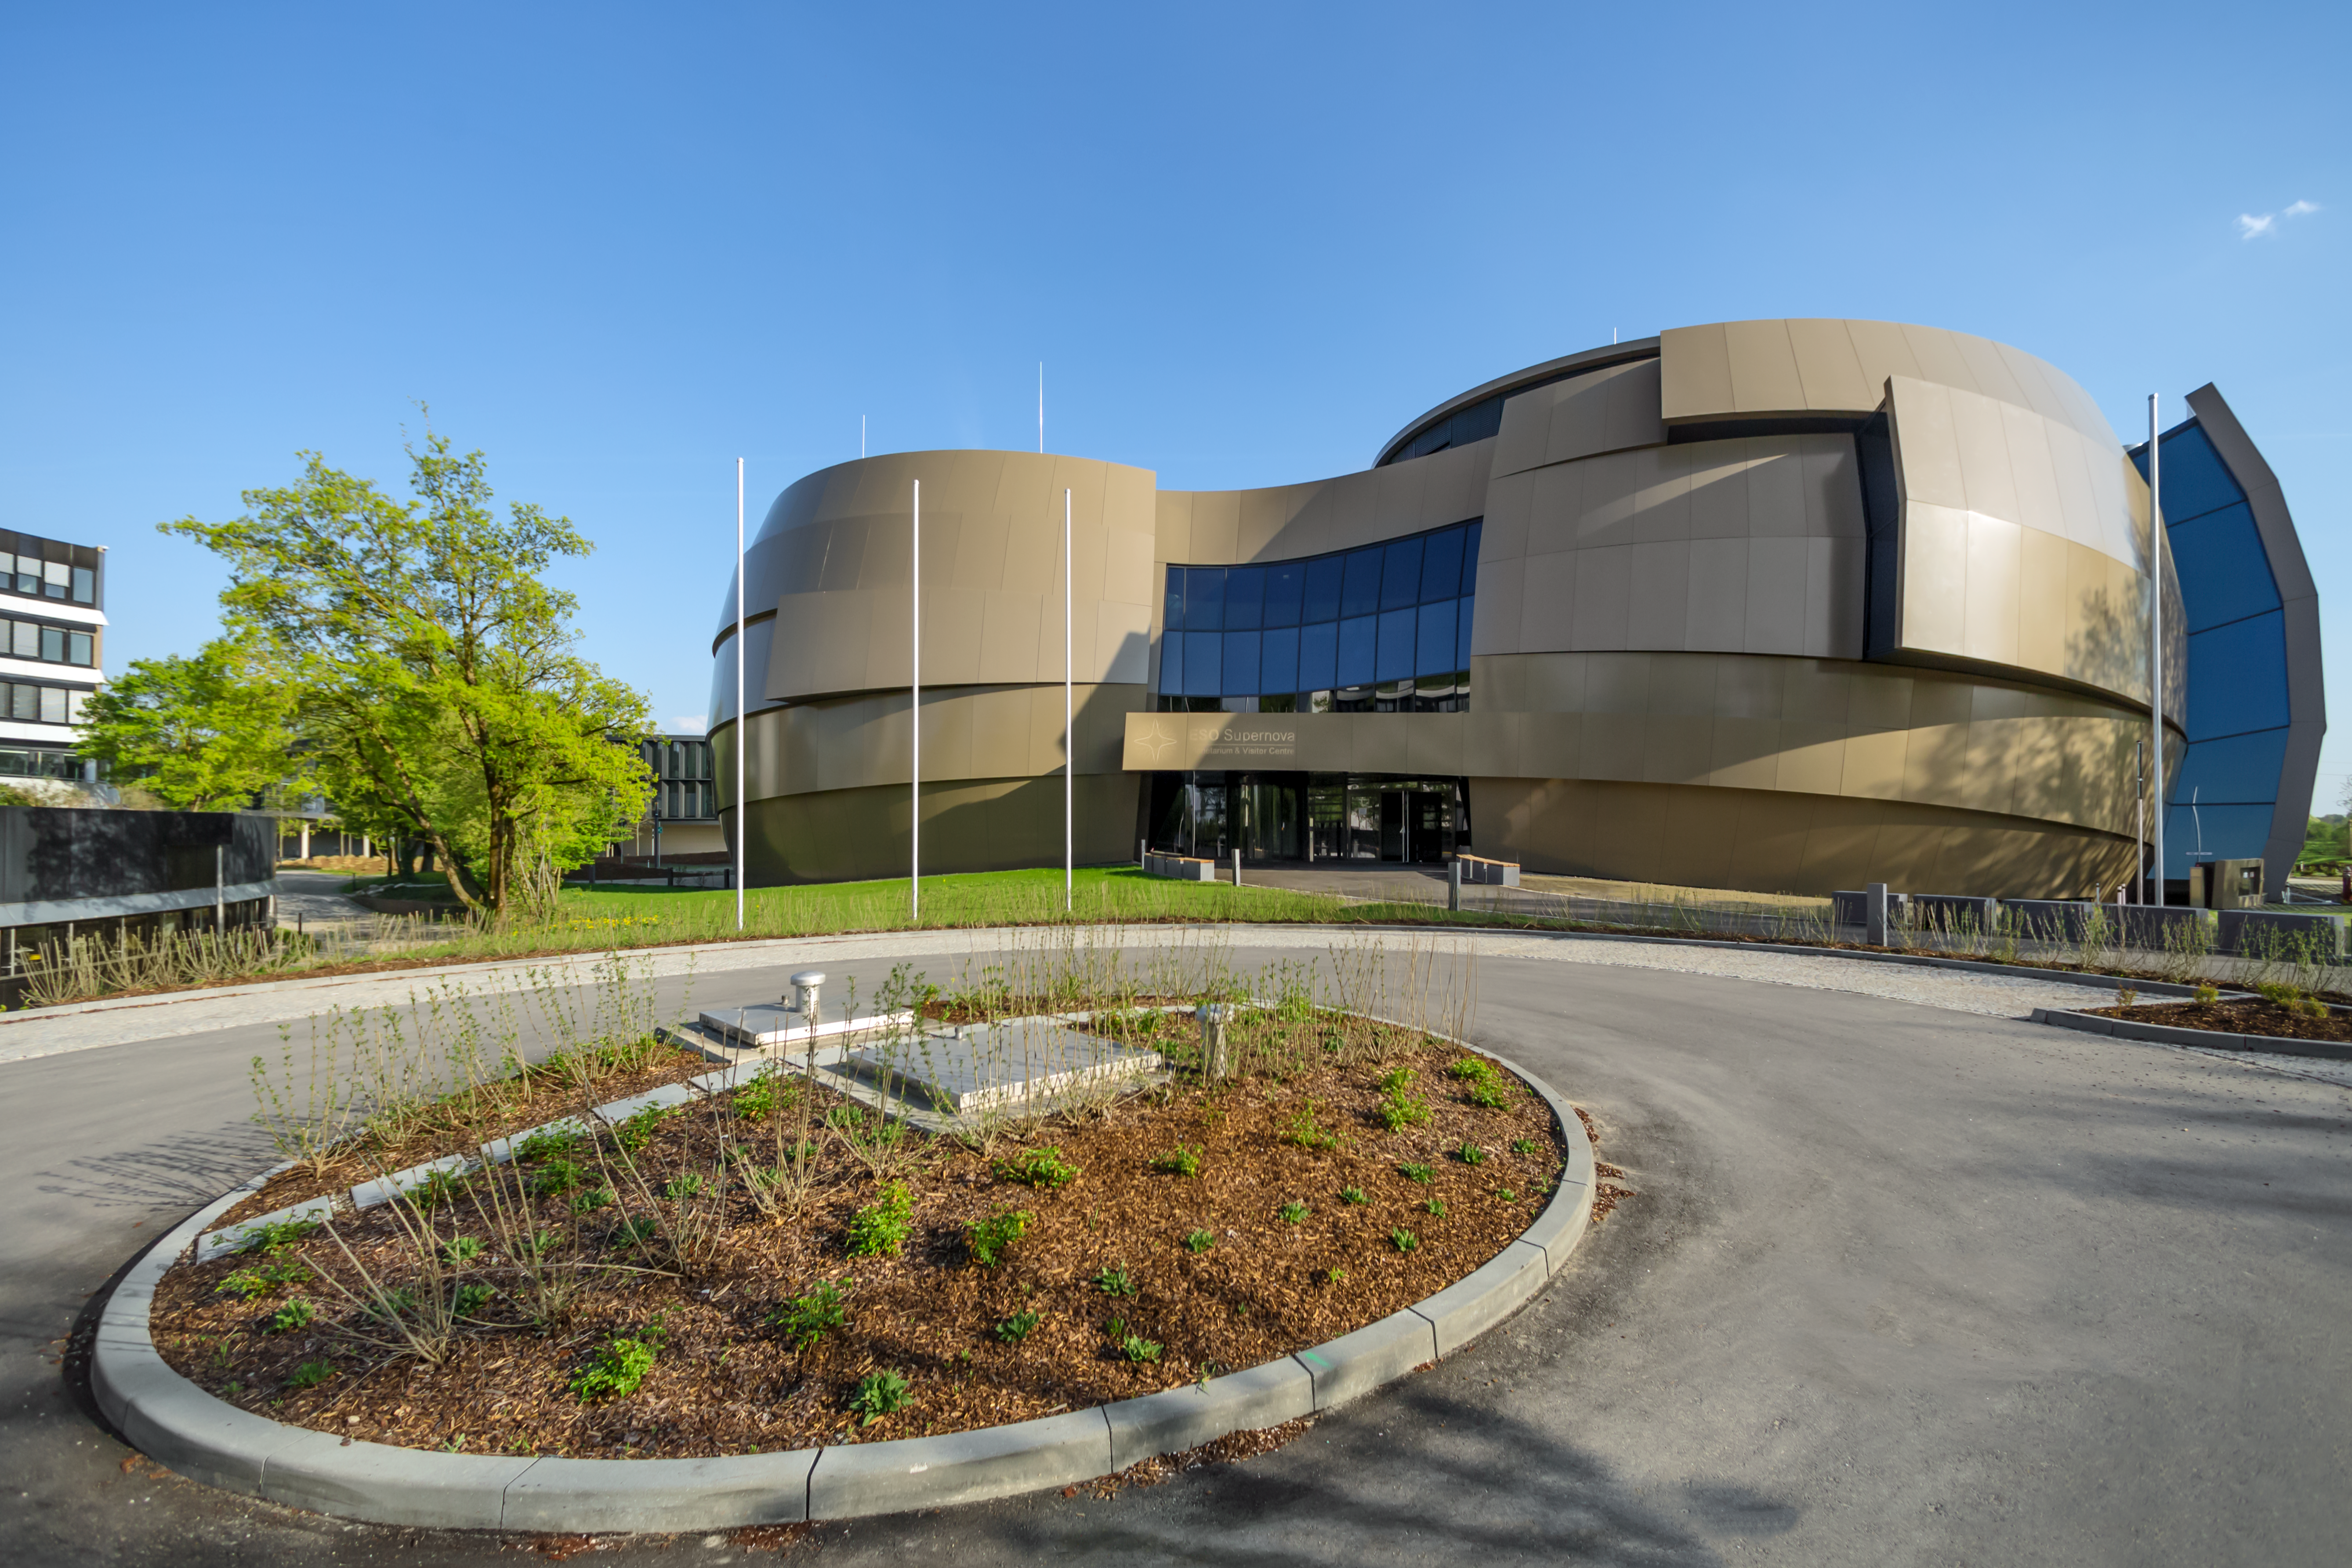

Approach to Supernova

This image shows a sunny outside view of the ESO Supernova Planetarium and Visitor Centre, a cutting-edge free astronomy centre for the public located at the site of ESO Headquarters in Garching bei München.

Credit: ESO/P. Horálek